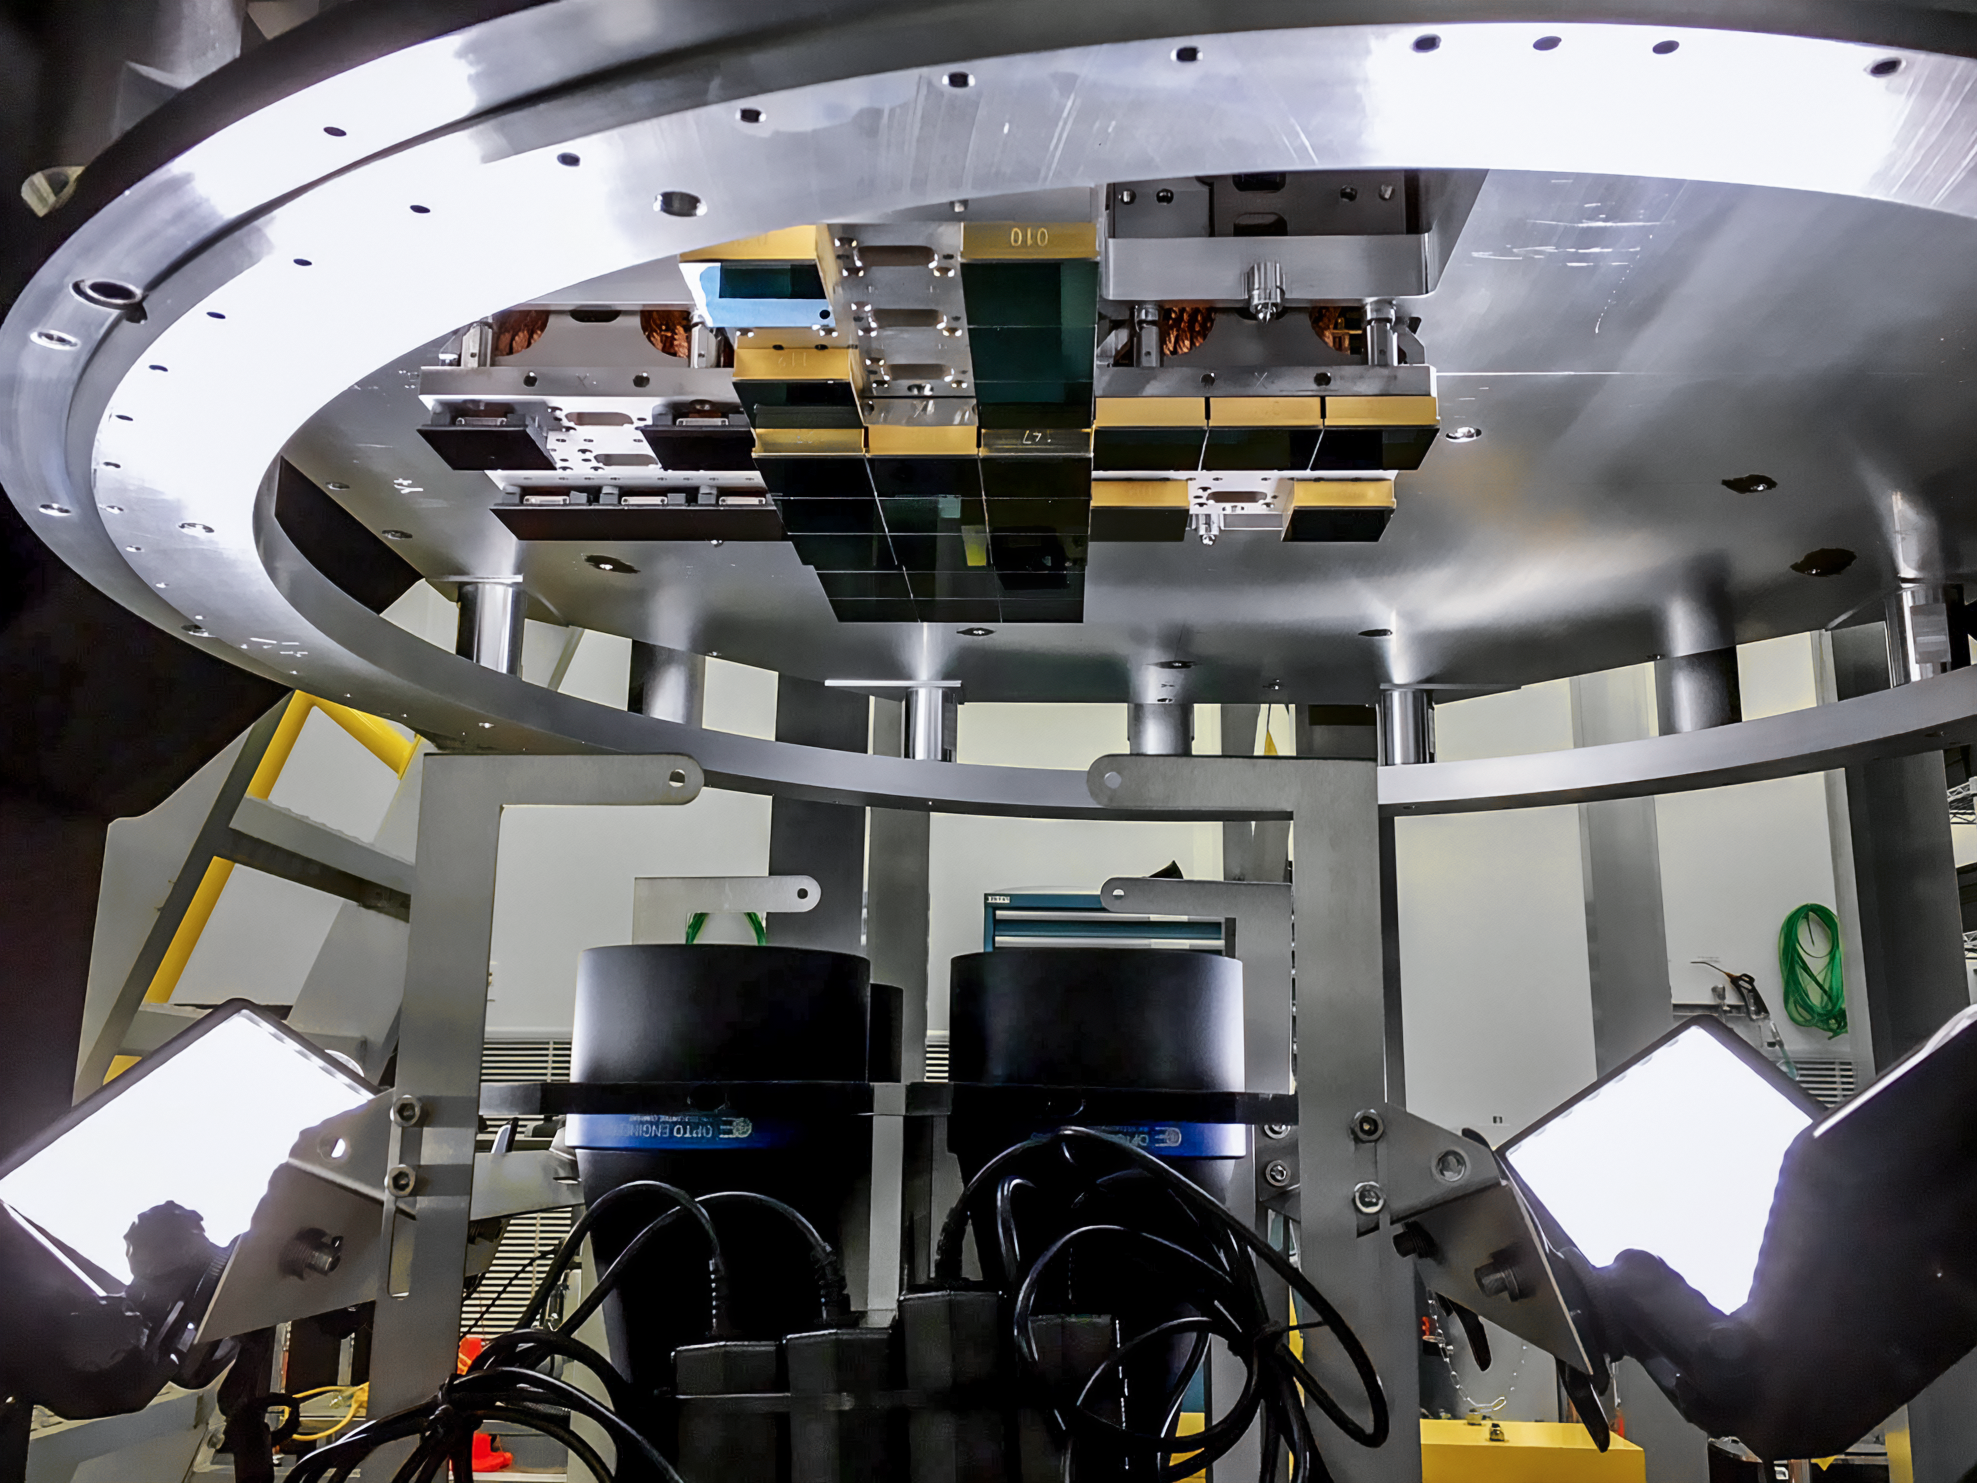

Vera C. Rubin Observatory LSST Camera Focal Plane Build 044

Testing the process of installing RTMs into the cryostat using a mechanical RTM and prototype cryostat assembly. These mechanical prototypes have all of the same features and most of the same tolerances as the real RTMs and cryostat assembly, but use metallic components in place of the CeSic (carbon fiber reinforced silicon carbide) and non-functional CCD sensors.

Credit: Travis Lange/SLAC National Accelerator Laboratory